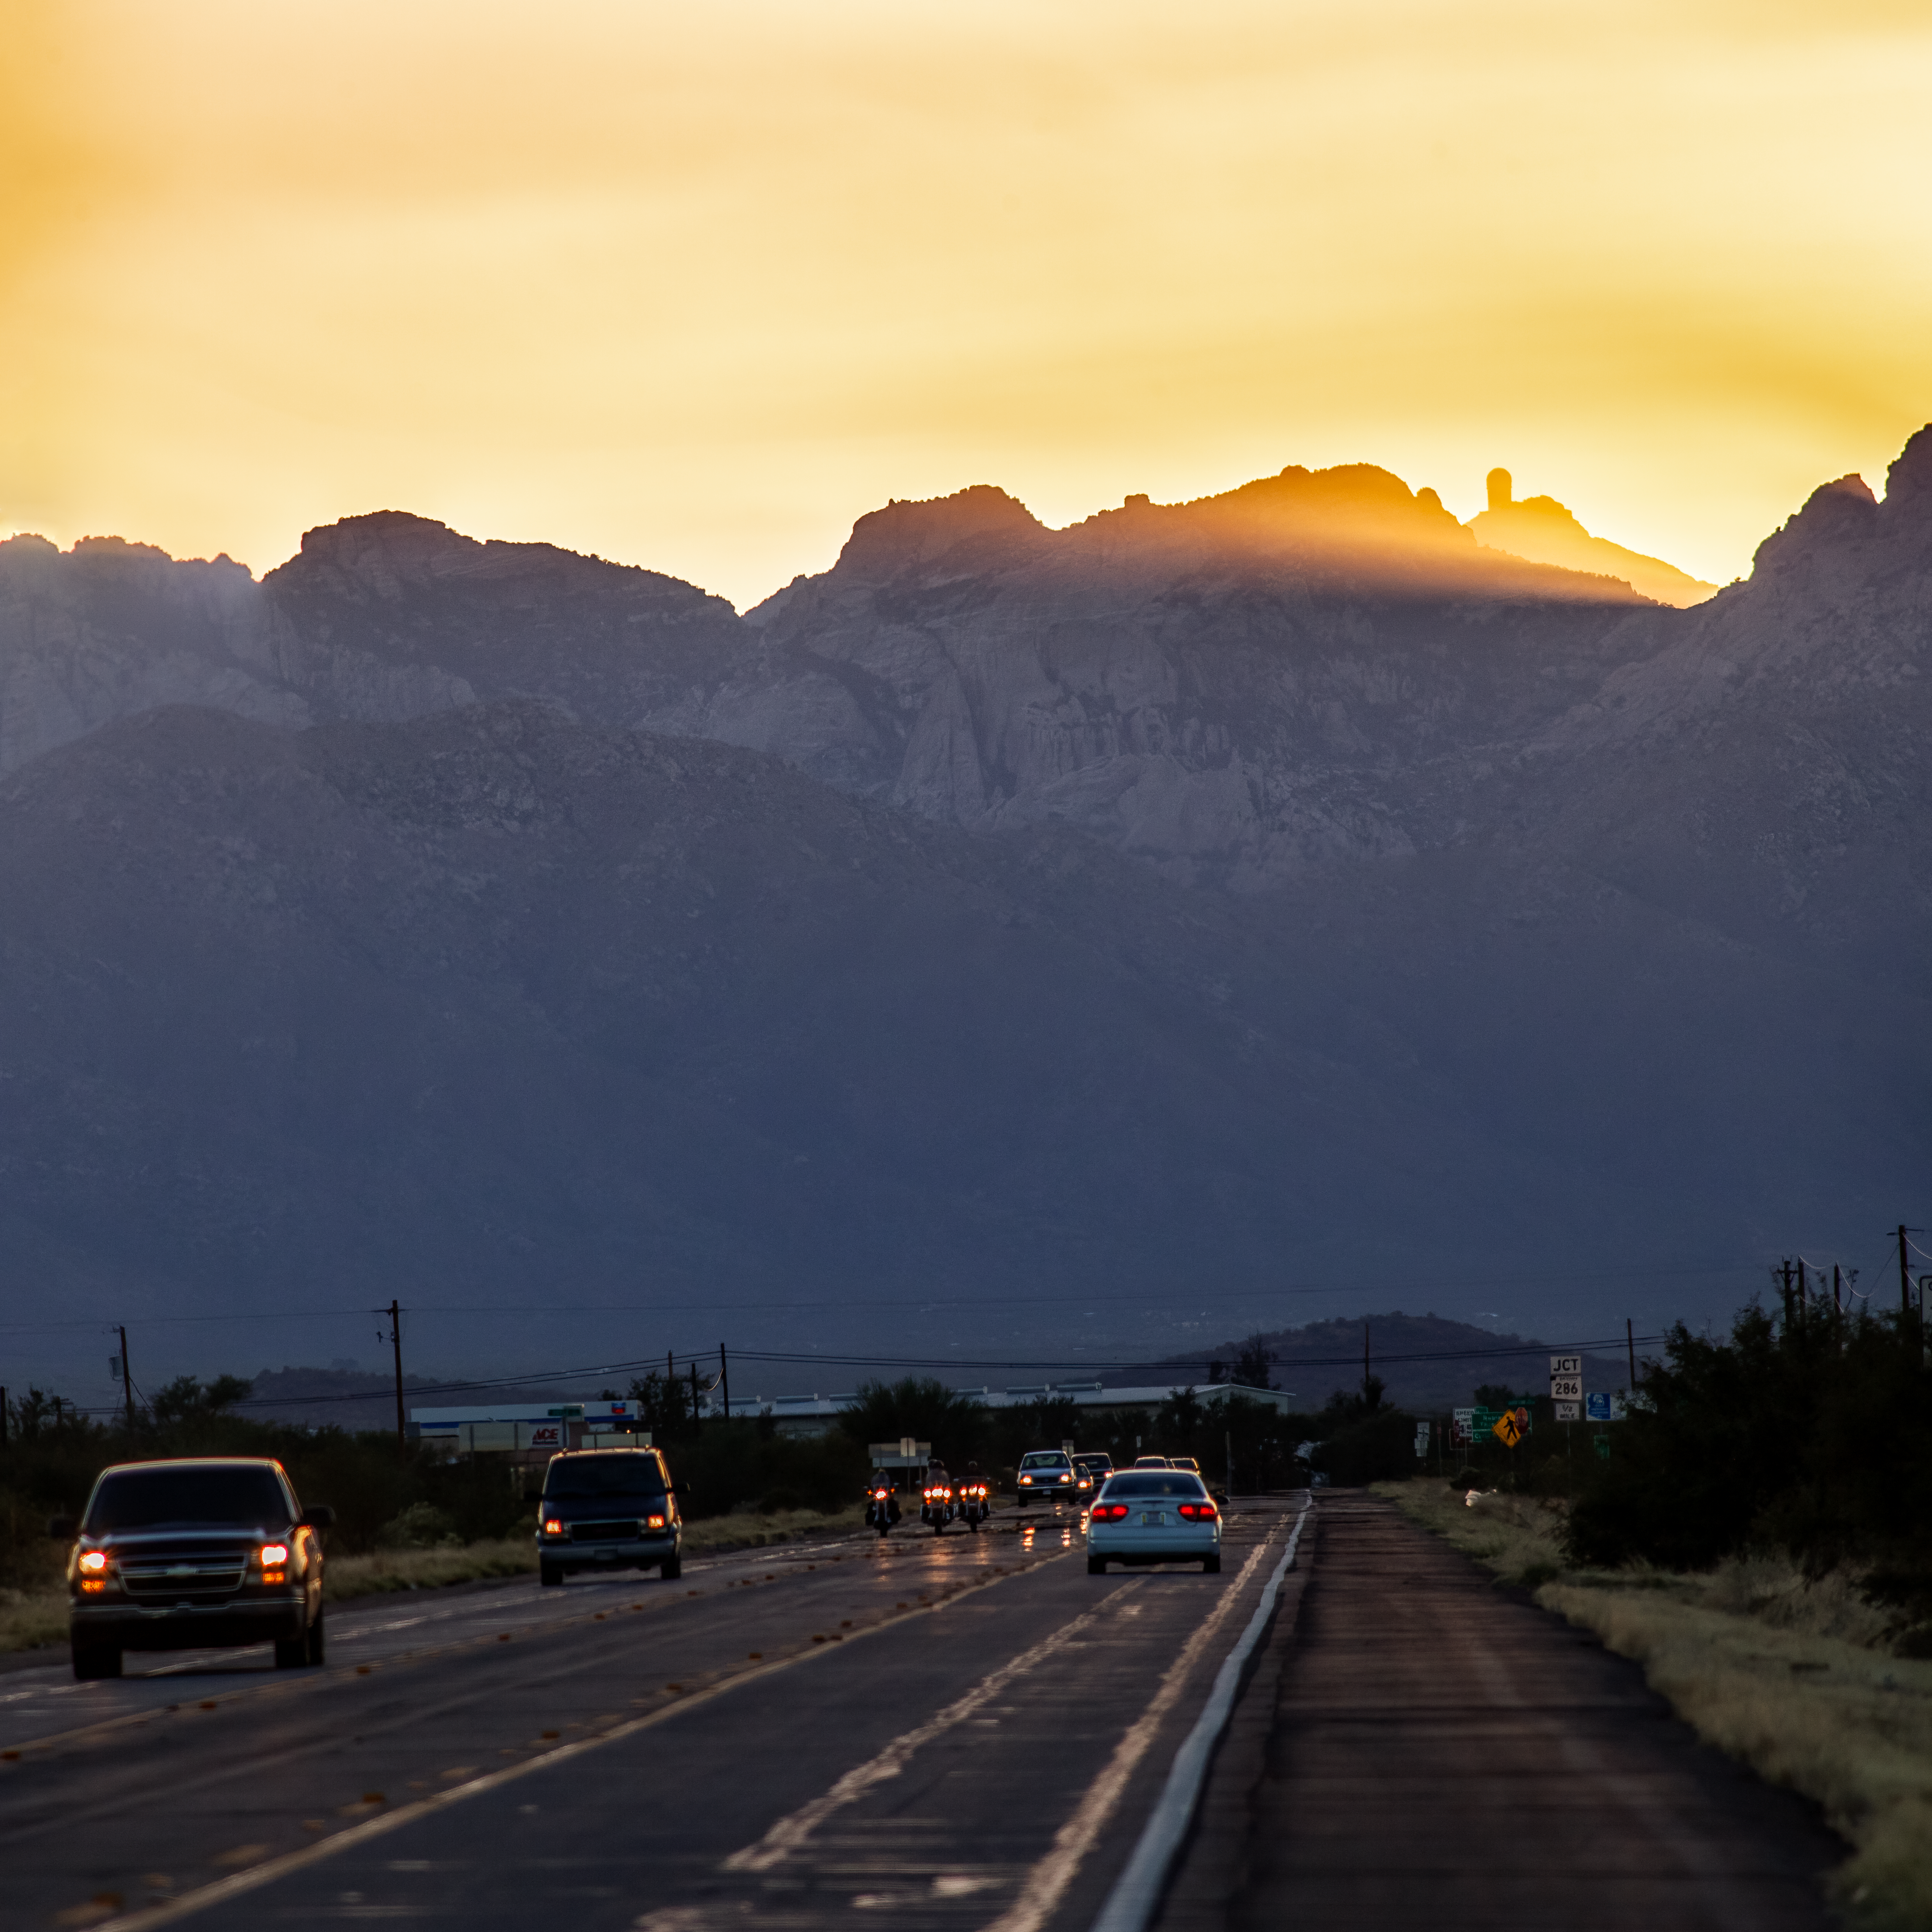

Arizona Sunset

A sunset over the mountains near Tucson, Arizona.

Credit: KPNO/NOIRLab/NSF/AURA/B. Tafreshi